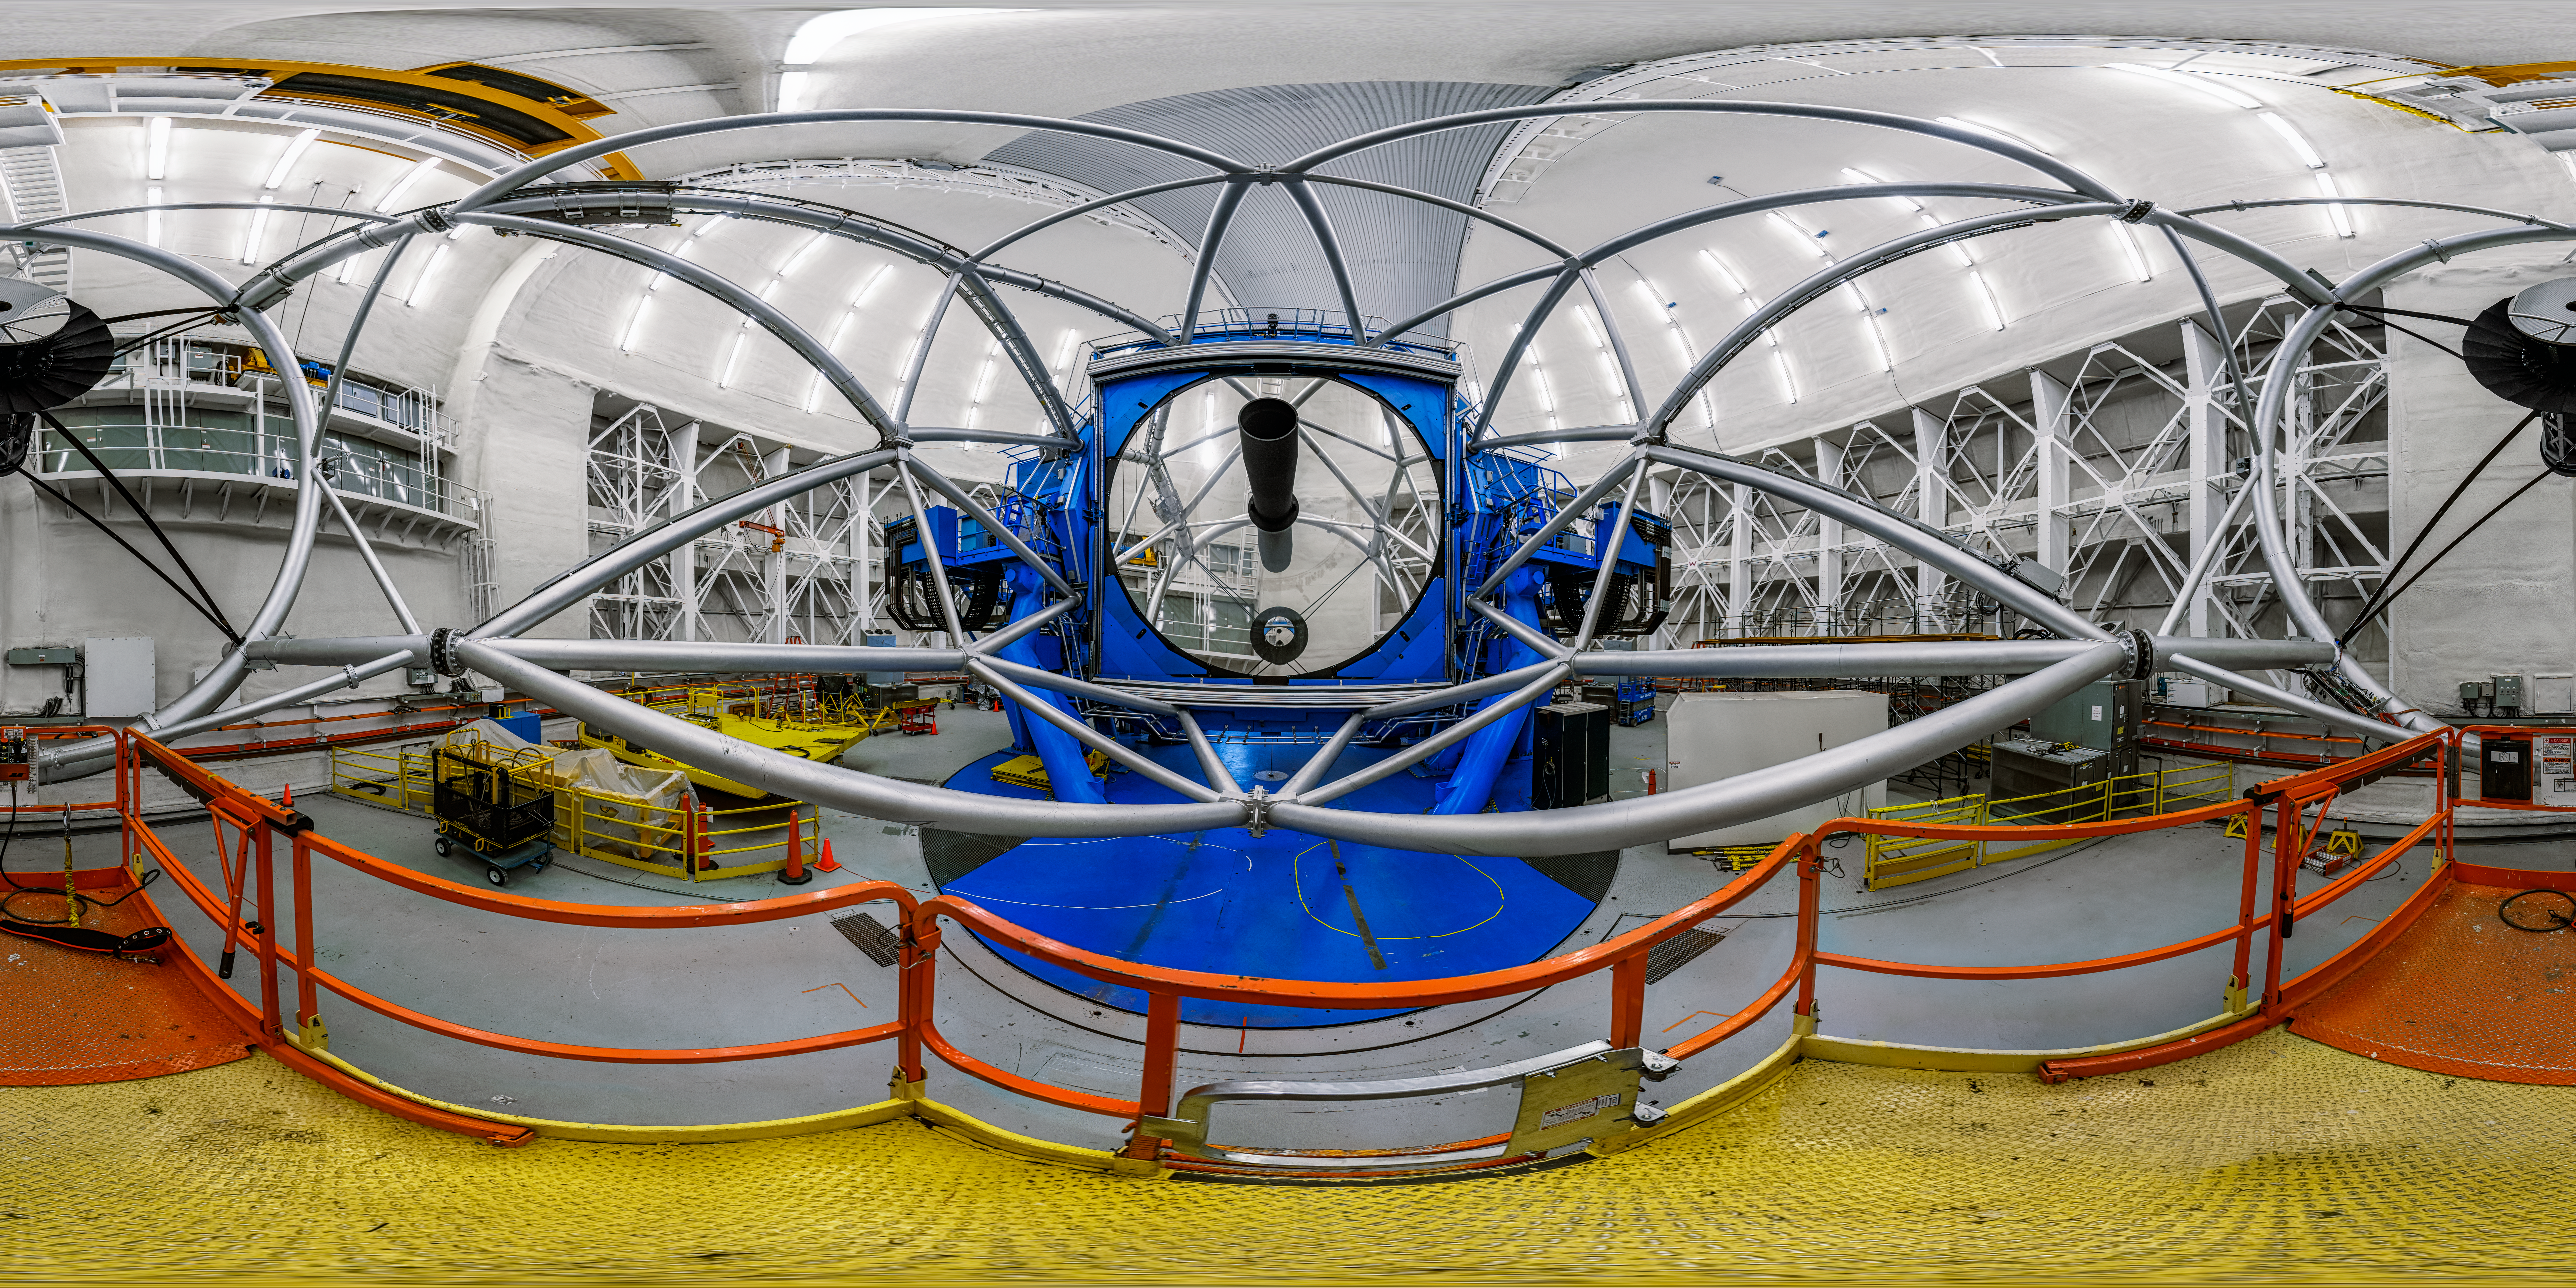

Gemini North Interior 360 Panorama

A 360 panorama view of the interior of Gemini North, one half of the International Gemini Observatory, operated by NSF NOIRLab.

Credit: International Gemini Observatory/NOIRLab/NSF/AURA/P. Horálek